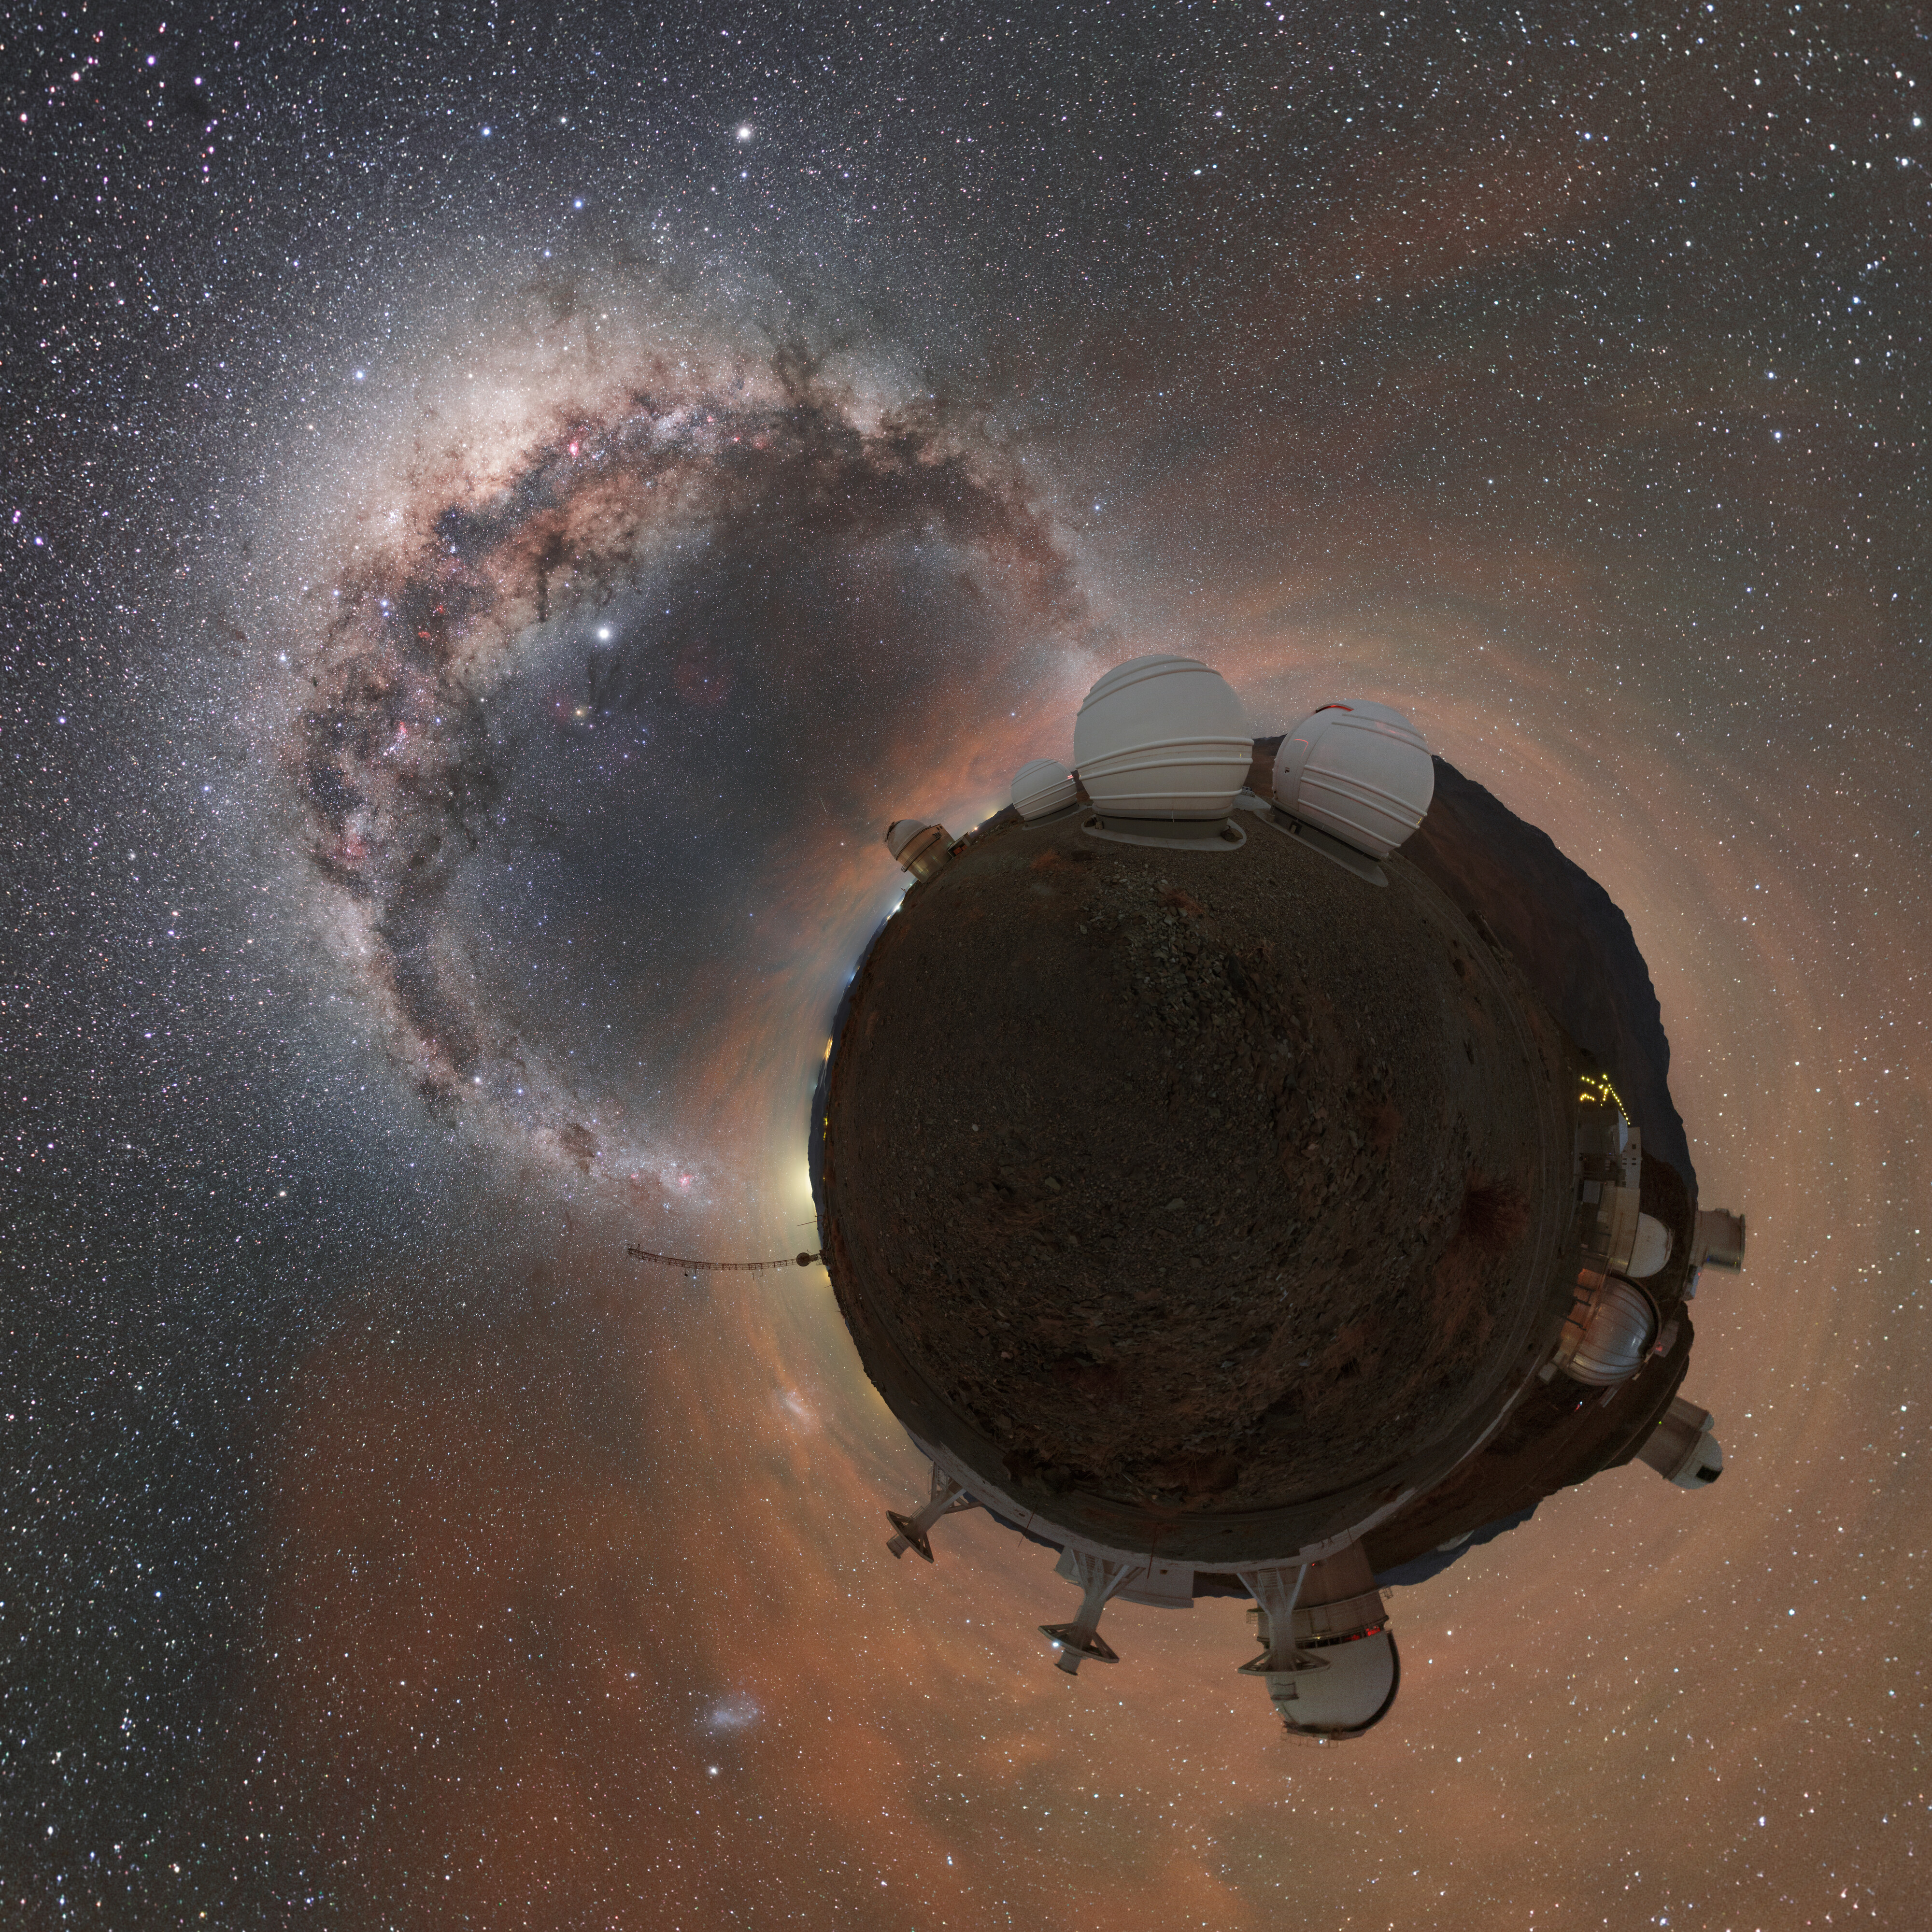

Planet La Silla and the Milky Way

It looks like a tiny planet but this Picture of the Week actually captures ESO’s La Silla Observatory using a photography technique called stereographic projection, whereby a flat image is projected onto a sphere.

La Silla, home to several of the instruments in the ESO family, was inaugurated in 1969. As well as being the first ESO observatory, it has also been at the forefront of many scientific and technological firsts. ESO’s pioneering 3.58-metre New Technology Telescope (NTT) was the first in the world to have a computer-controlled, or “active”, main mirror, leading the way for ESO’s Very Large Telescope (VLT), where all four 8-meter mirrors are active.The High Accuracy Radial velocity Planet Searcher (HARPS) instrument attached to the ESO 3.6-metre telescope is a hugely successful exoplanet hunter, discovering among other things the first ‘Earth-like’ planet in a star’s habitable zone.

Above “Planet La Silla” arches the pearlescent arm of our home galaxy, the Milky Way. It is the arid conditions of the Atacama Desert in Chile that allow such a view, as La Silla experiences over 300 cloudless nights per year.

Credit: ESO/P. Horálek